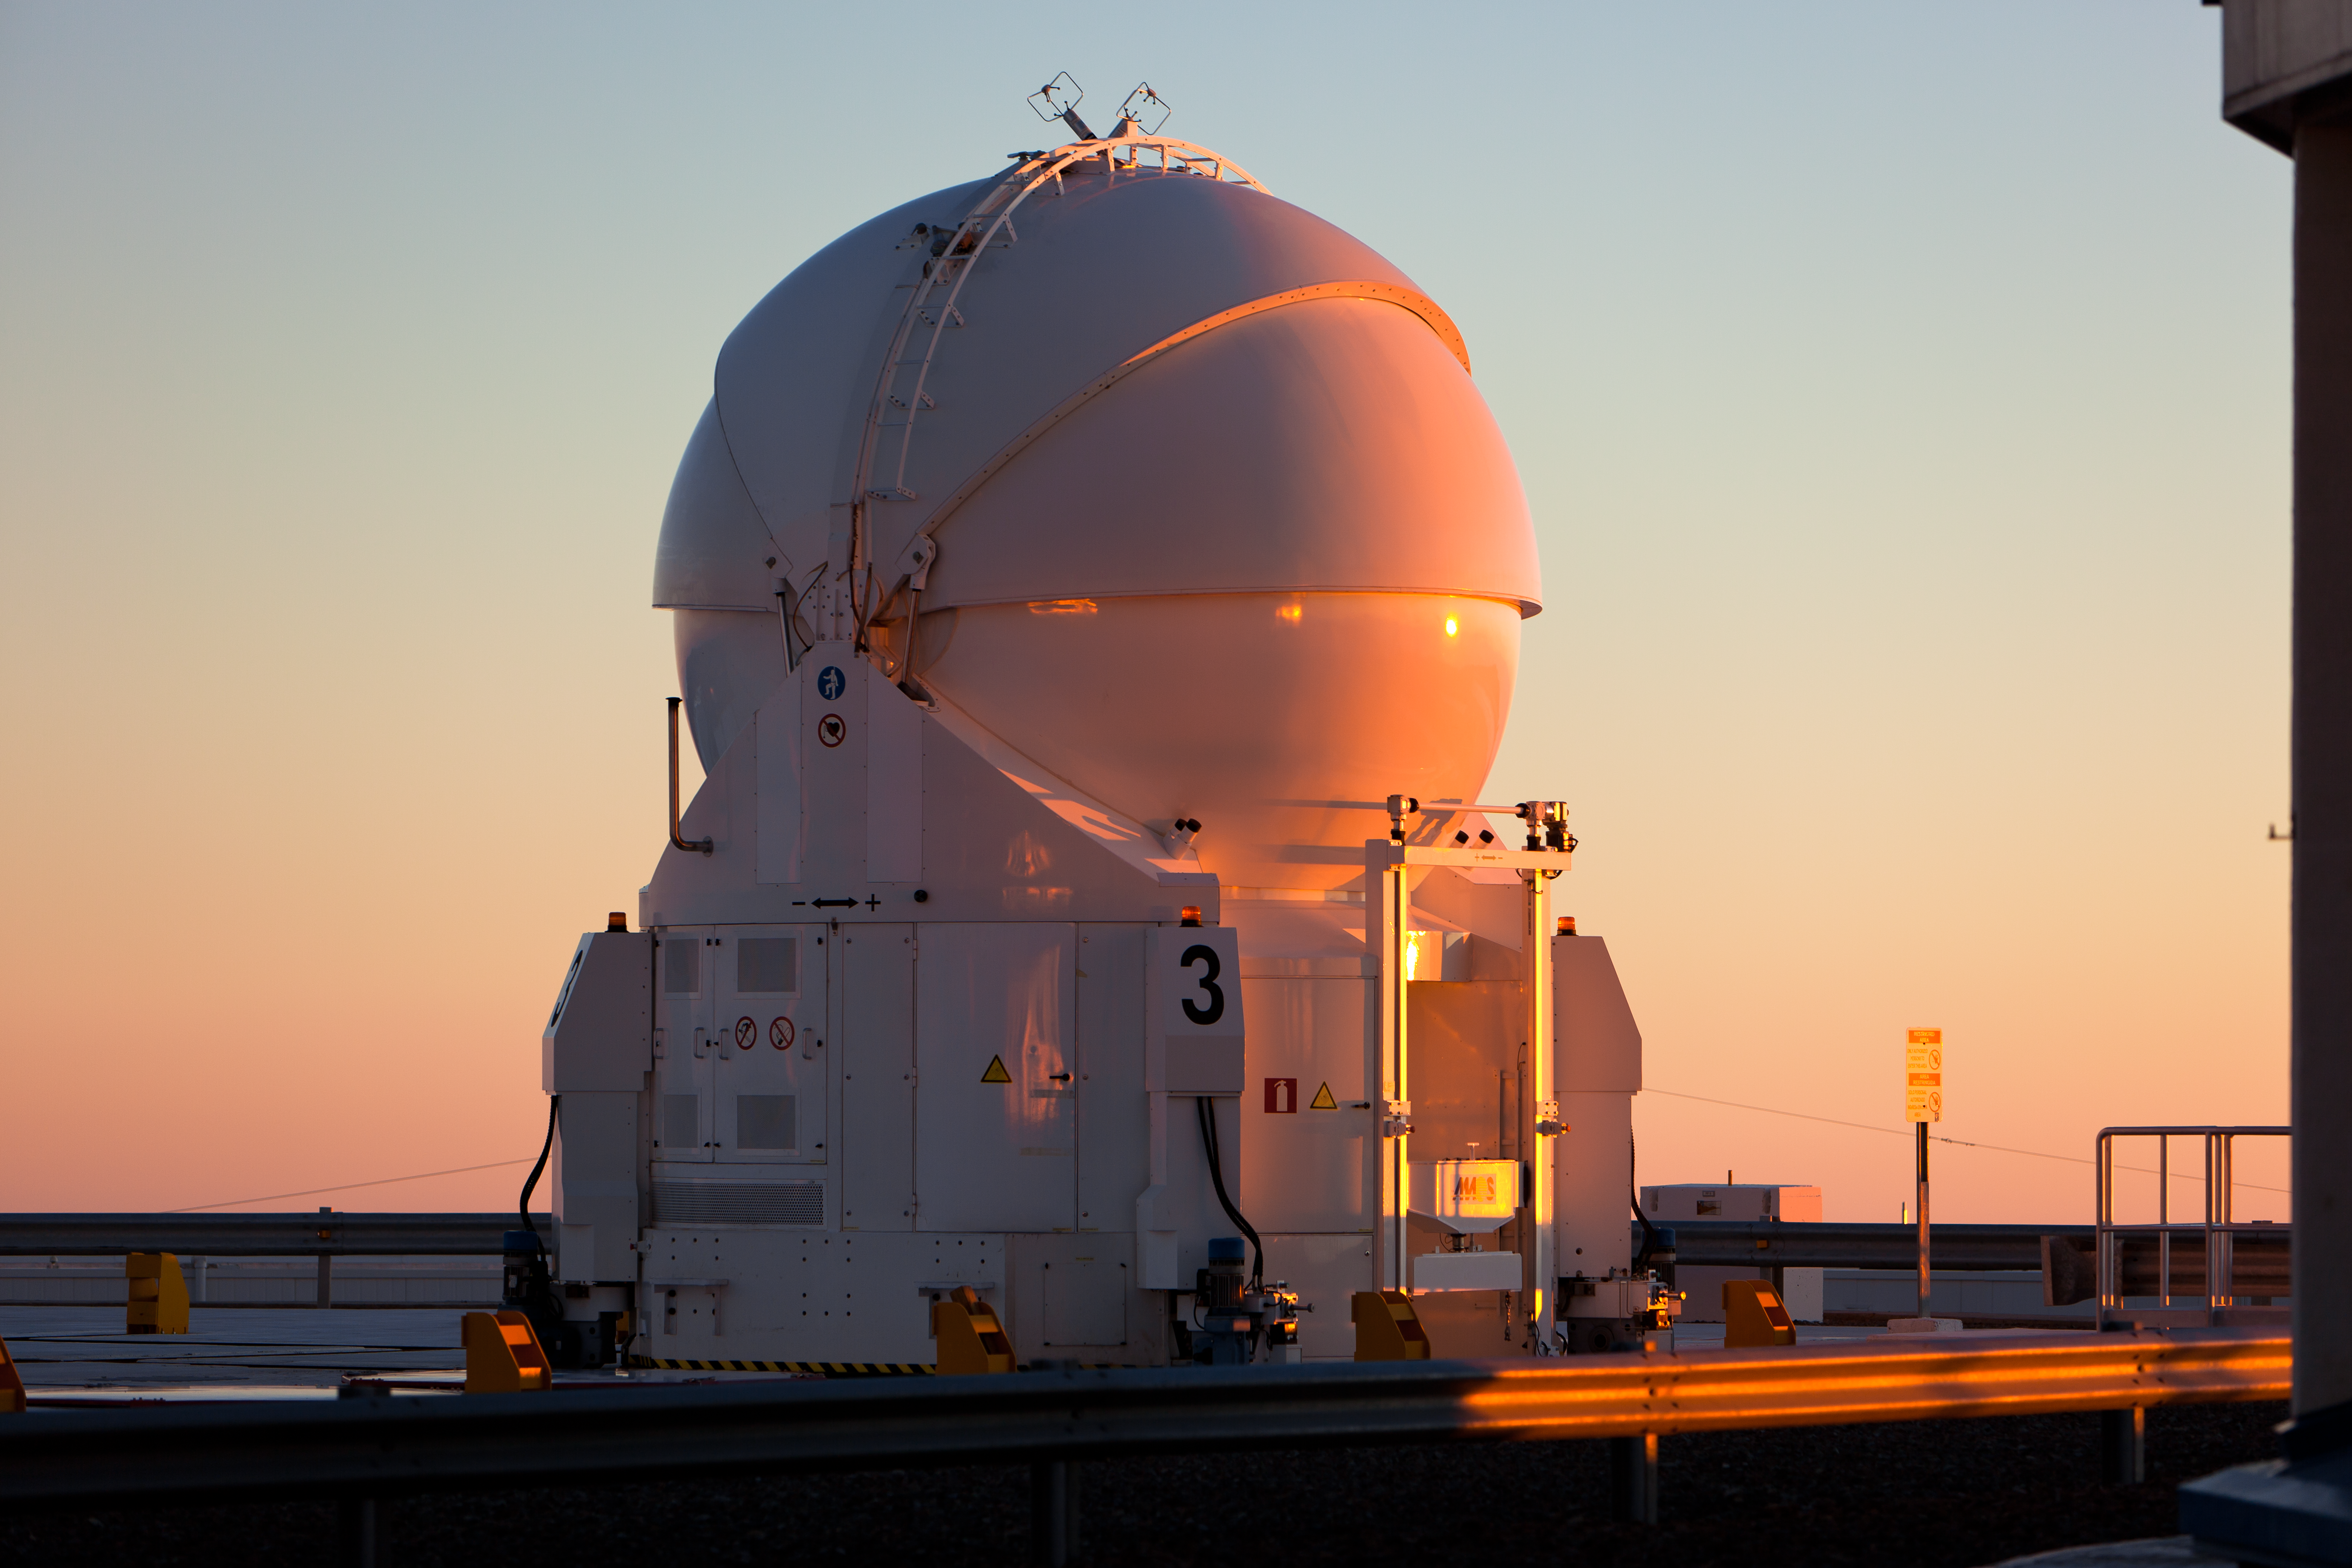

An Auxiliary Telescope waiting for sunset

The sun is setting at ESO´s Paranal observatory and the Very Large Telescope (VLT) is preparing for a night of observations. While the four 8.2-metre Unit Telescopes (UTs) are typically already opened at this time of the day, the four 1.8-metre Auxiliary Telescopes (ATs) need to wait until the sun is below the horizon to prevent sunlight from hitting the telescope mirrors. While the UTs can observe either individually or in a combined interferometric mode, the ATs are entirely dedicated to interferometry, a technique which allows astronomers to see details up to 25 times finer than with the individual telescopes.

Credit: ESO